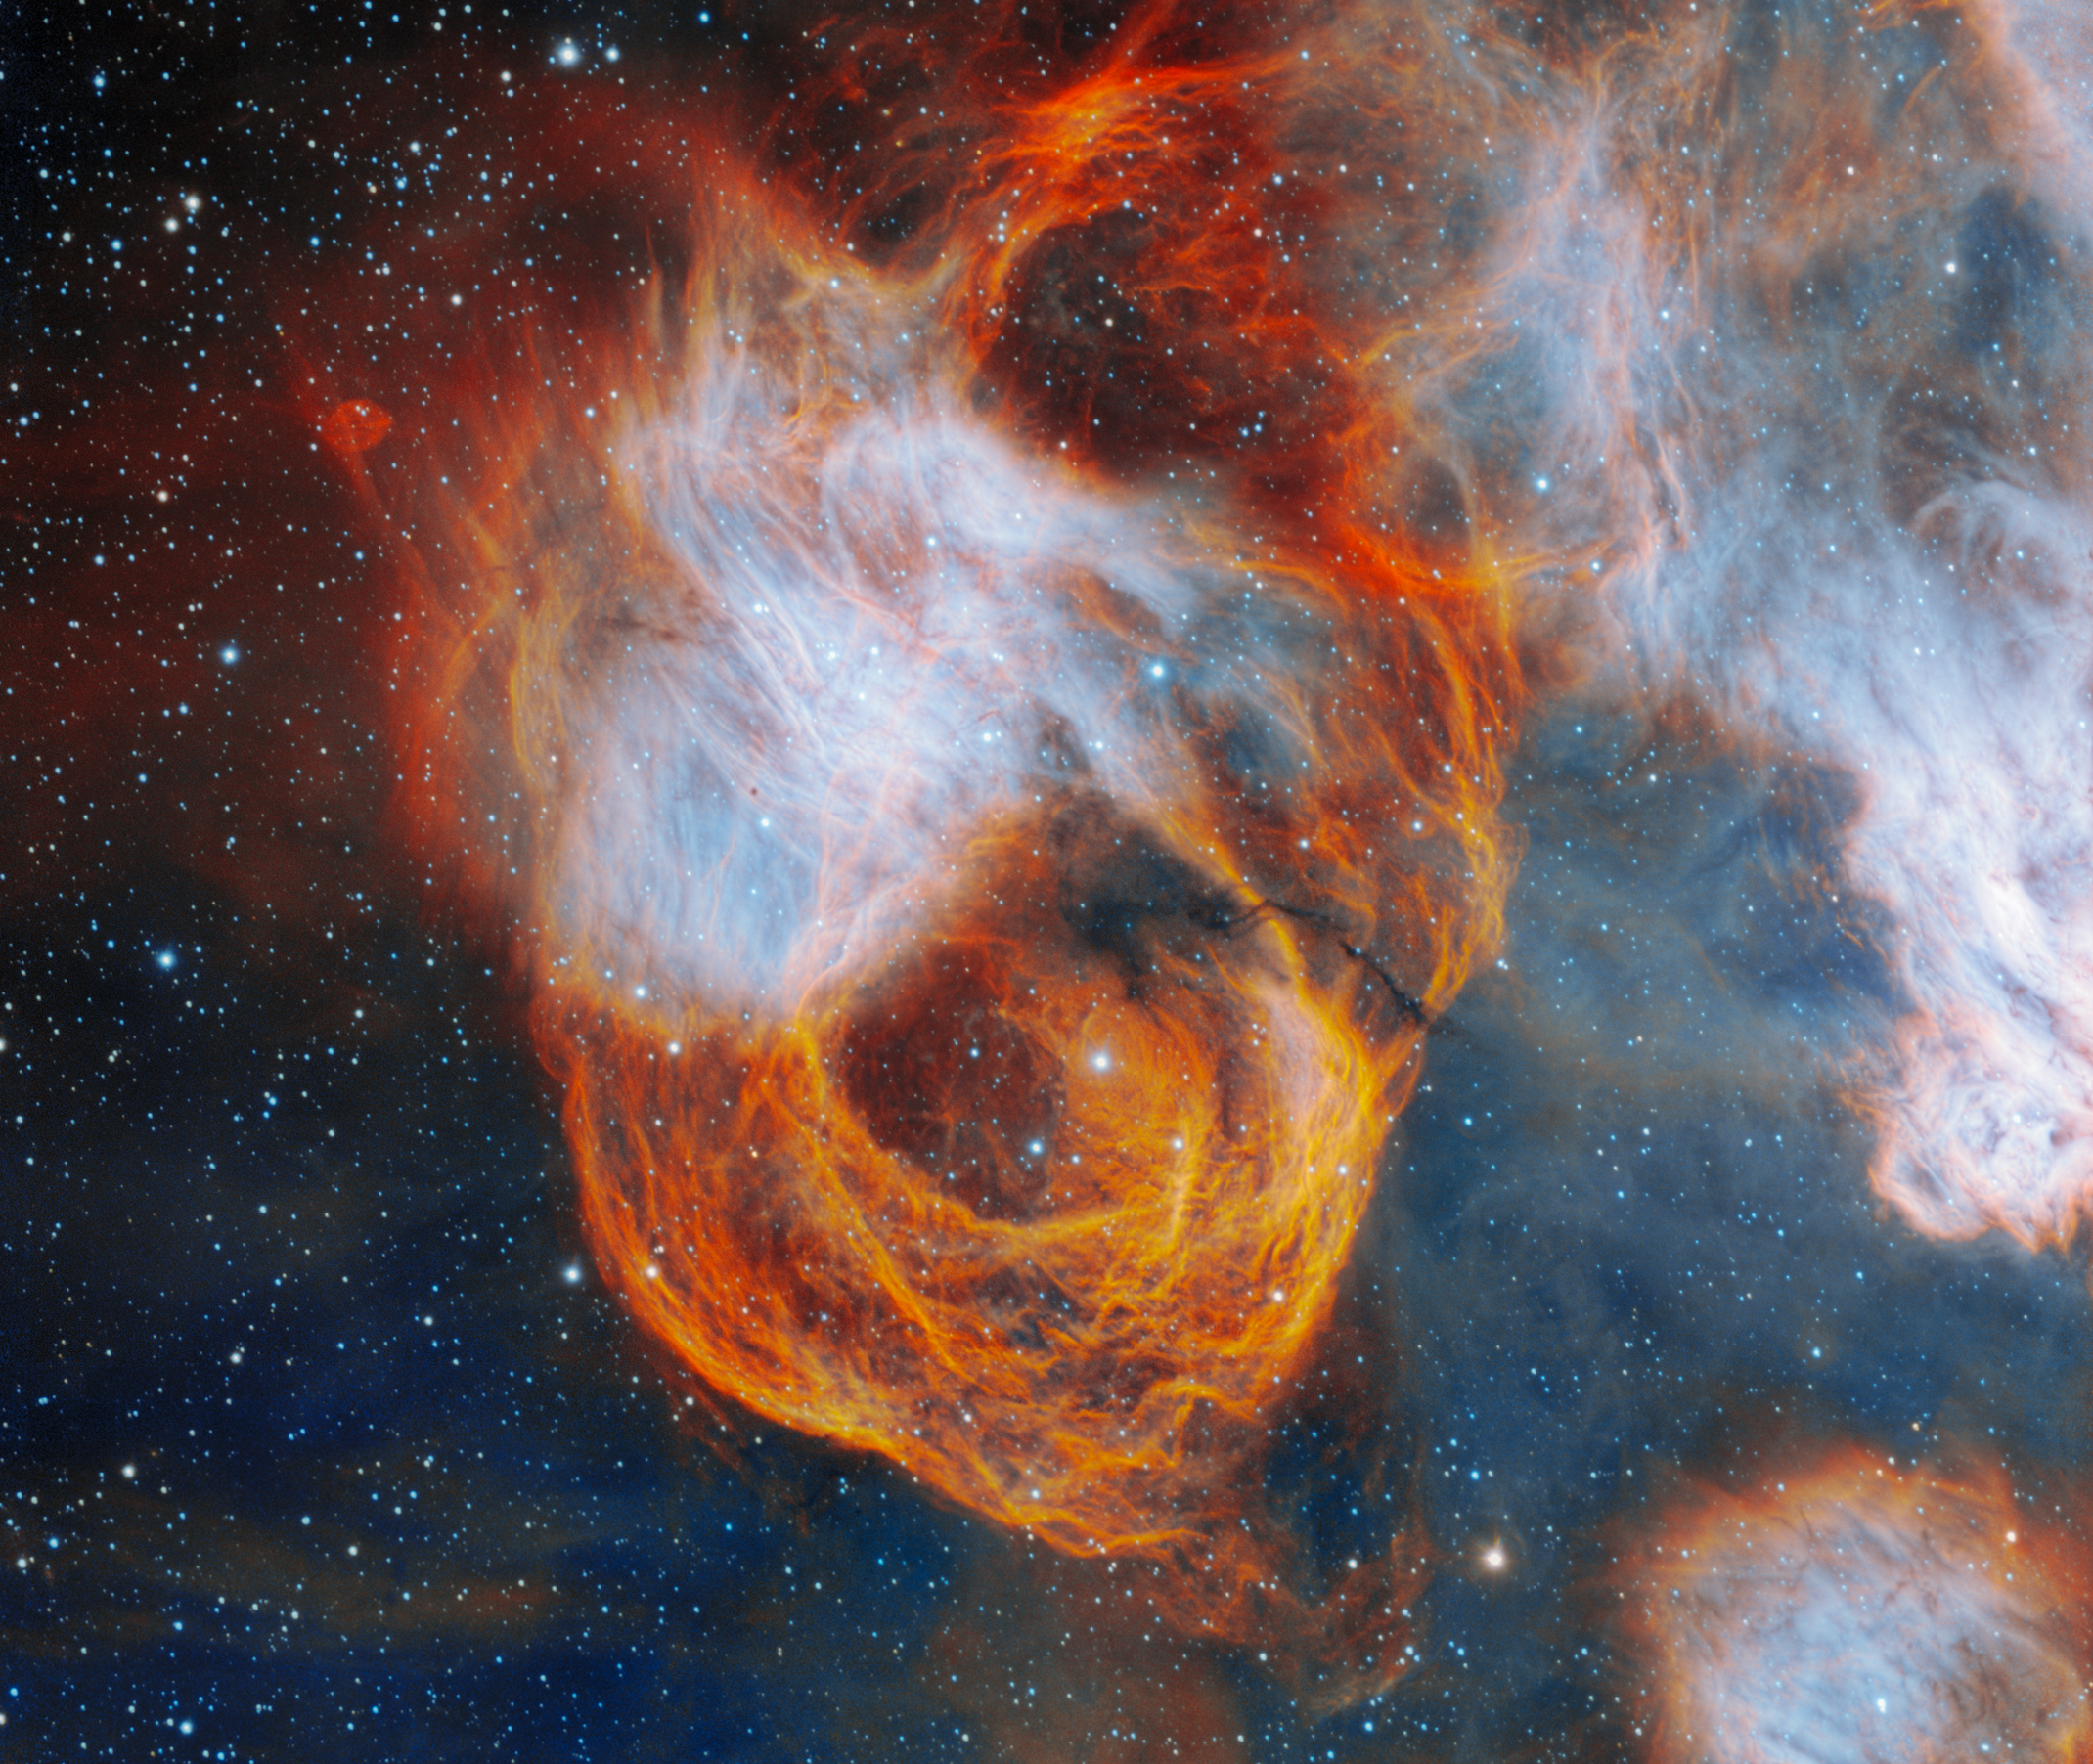

NGC 2040

Displaying wispy layers of red, orange and yellow, the nebula encasing NGC 2040 resembles a vibrant rose in this image captured by the Gemini South telescope, one half of the International Gemini Observatory, which is supported in part by the U.S. National Science Foundation and operated by NSF NOIRLab. This nebulous flower showcases the dramatic story of stellar life, death and rebirth.

This image was obtained by NOIRLab’s Communication, Education & Engagement team as part of the NOIRLab Legacy Imaging Program.

Credit: International Gemini Observatory/NOIRLab/NSF/AURAImage Processing: J. Miller & M. Rodriguez (International Gemini Observatory/NSF NOIRLab), T.A. Rector (University of Alaska Anchorage/NSF NOIRLab), M. Zamani (NSF NOIRLab)